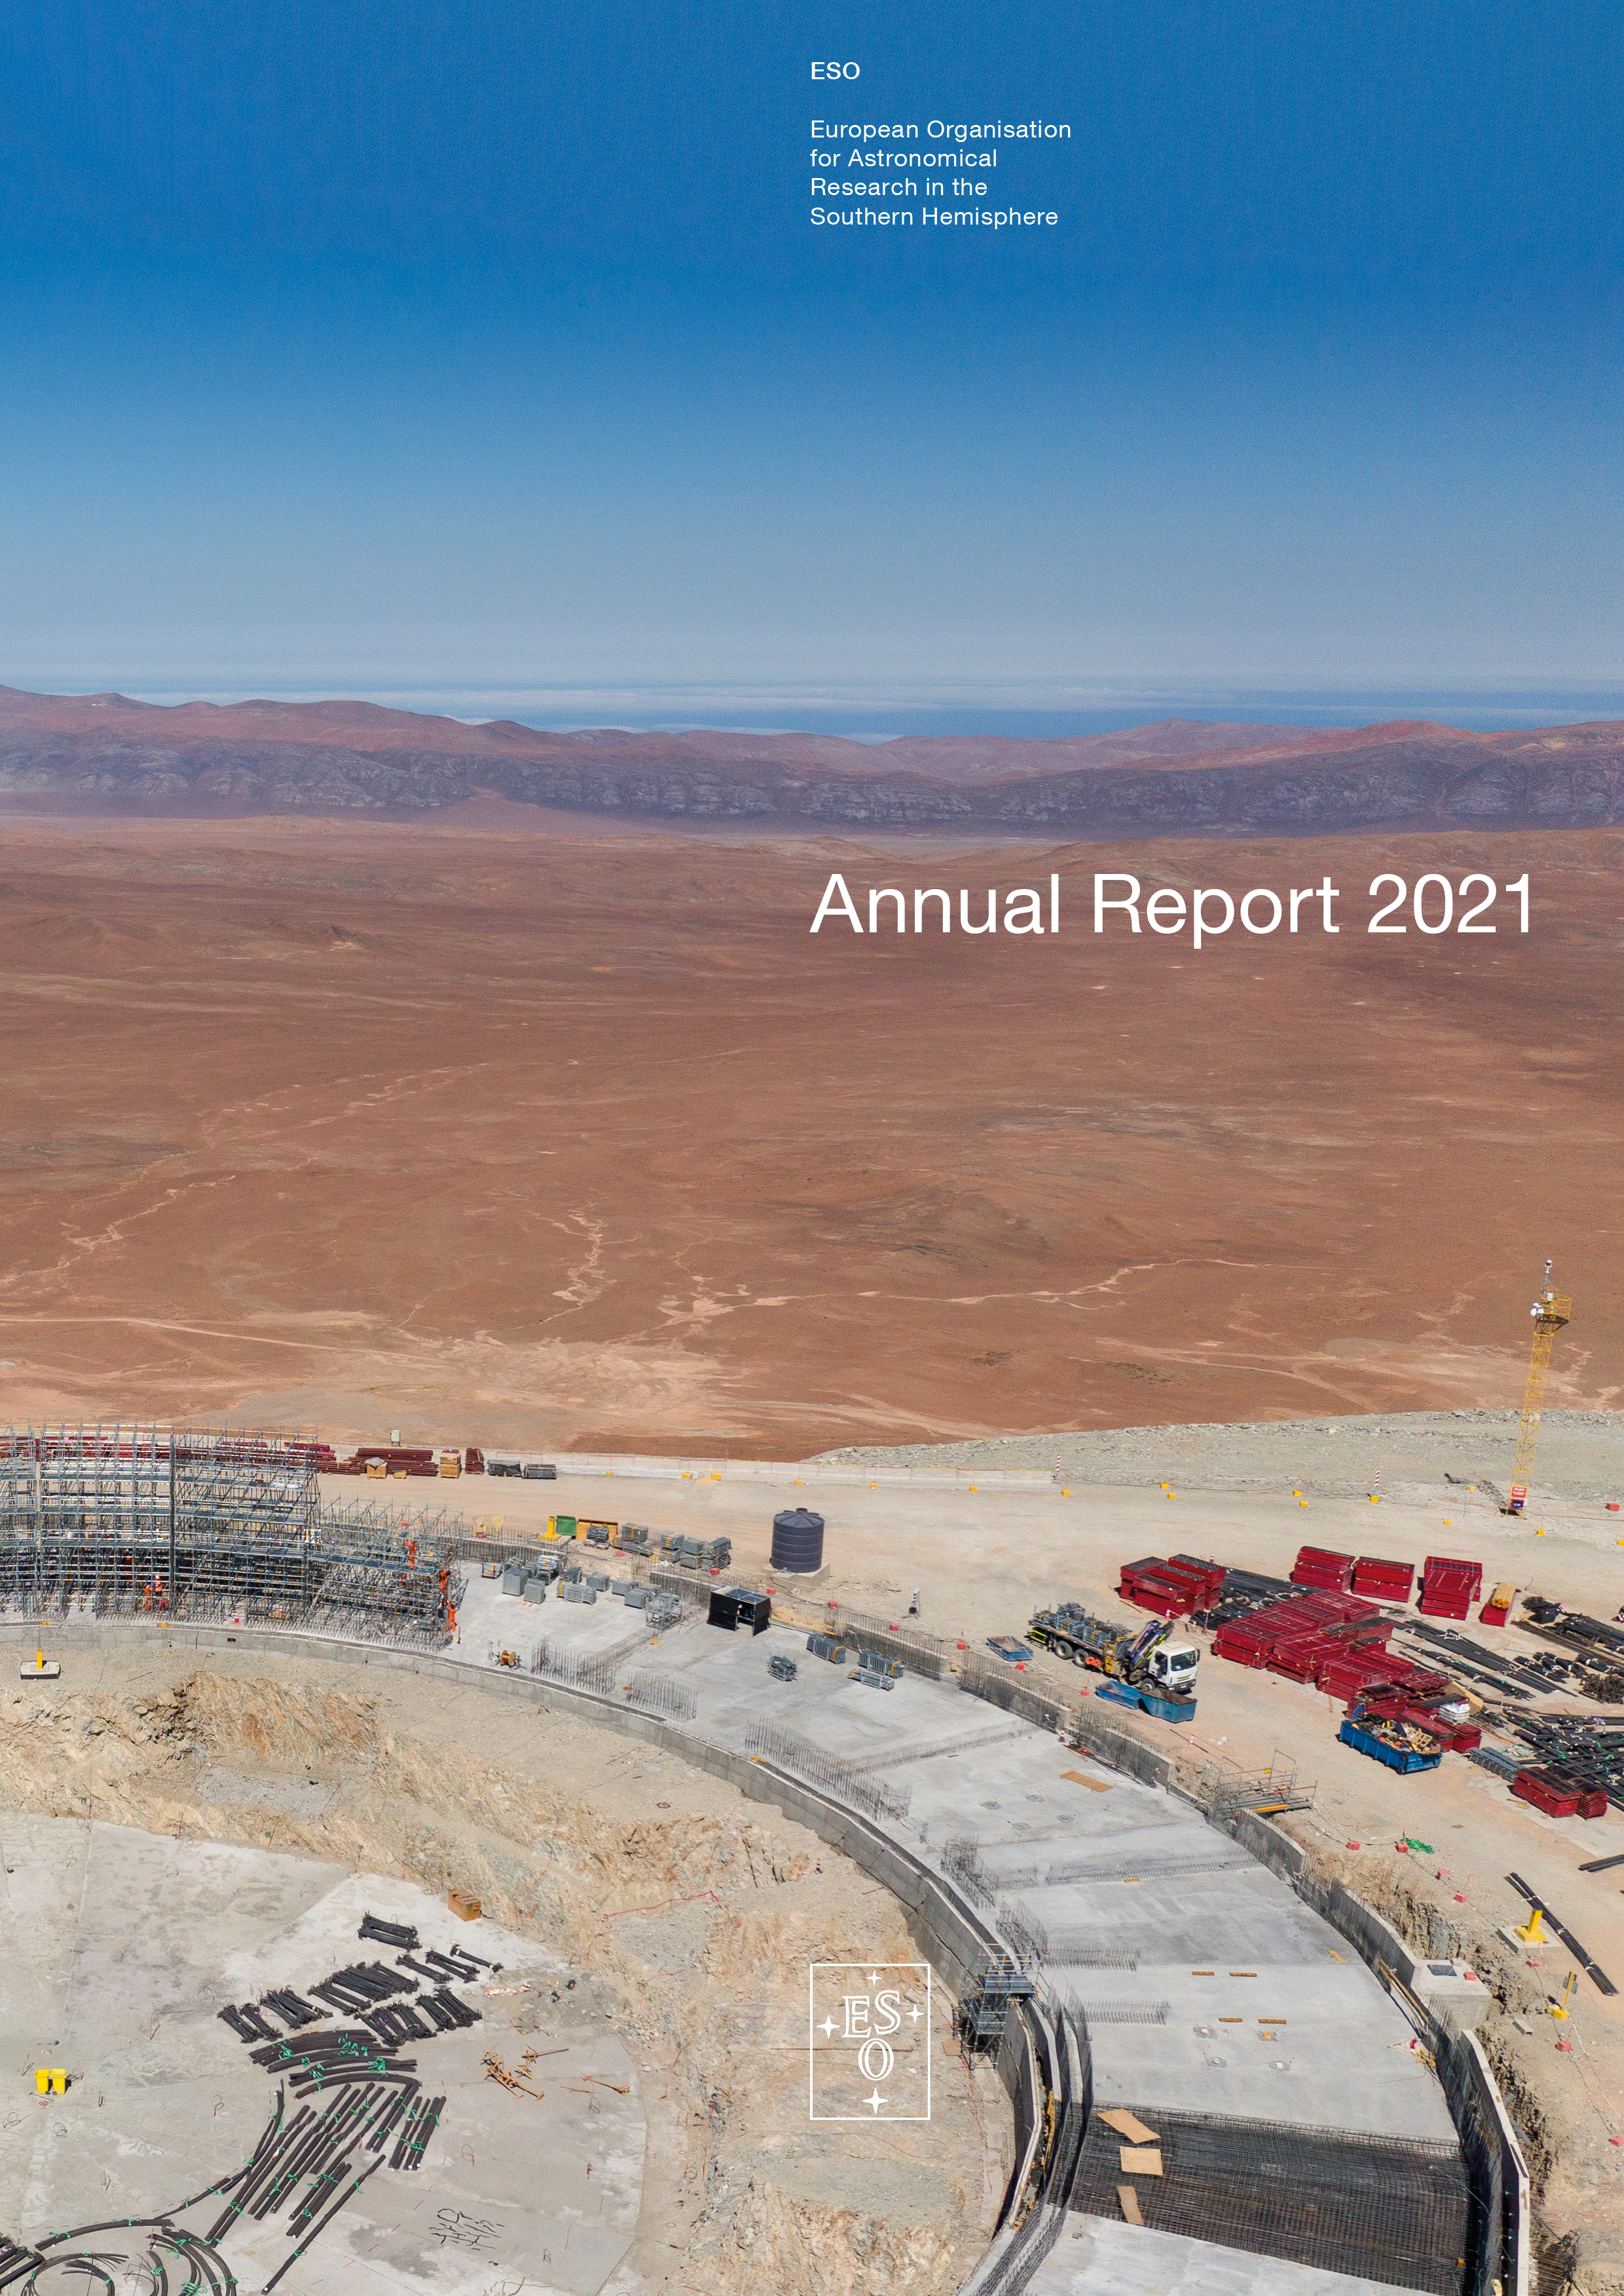

Cover of the Annual Report 2021

Cover of the Annual Report 2021.

Credit: ESO